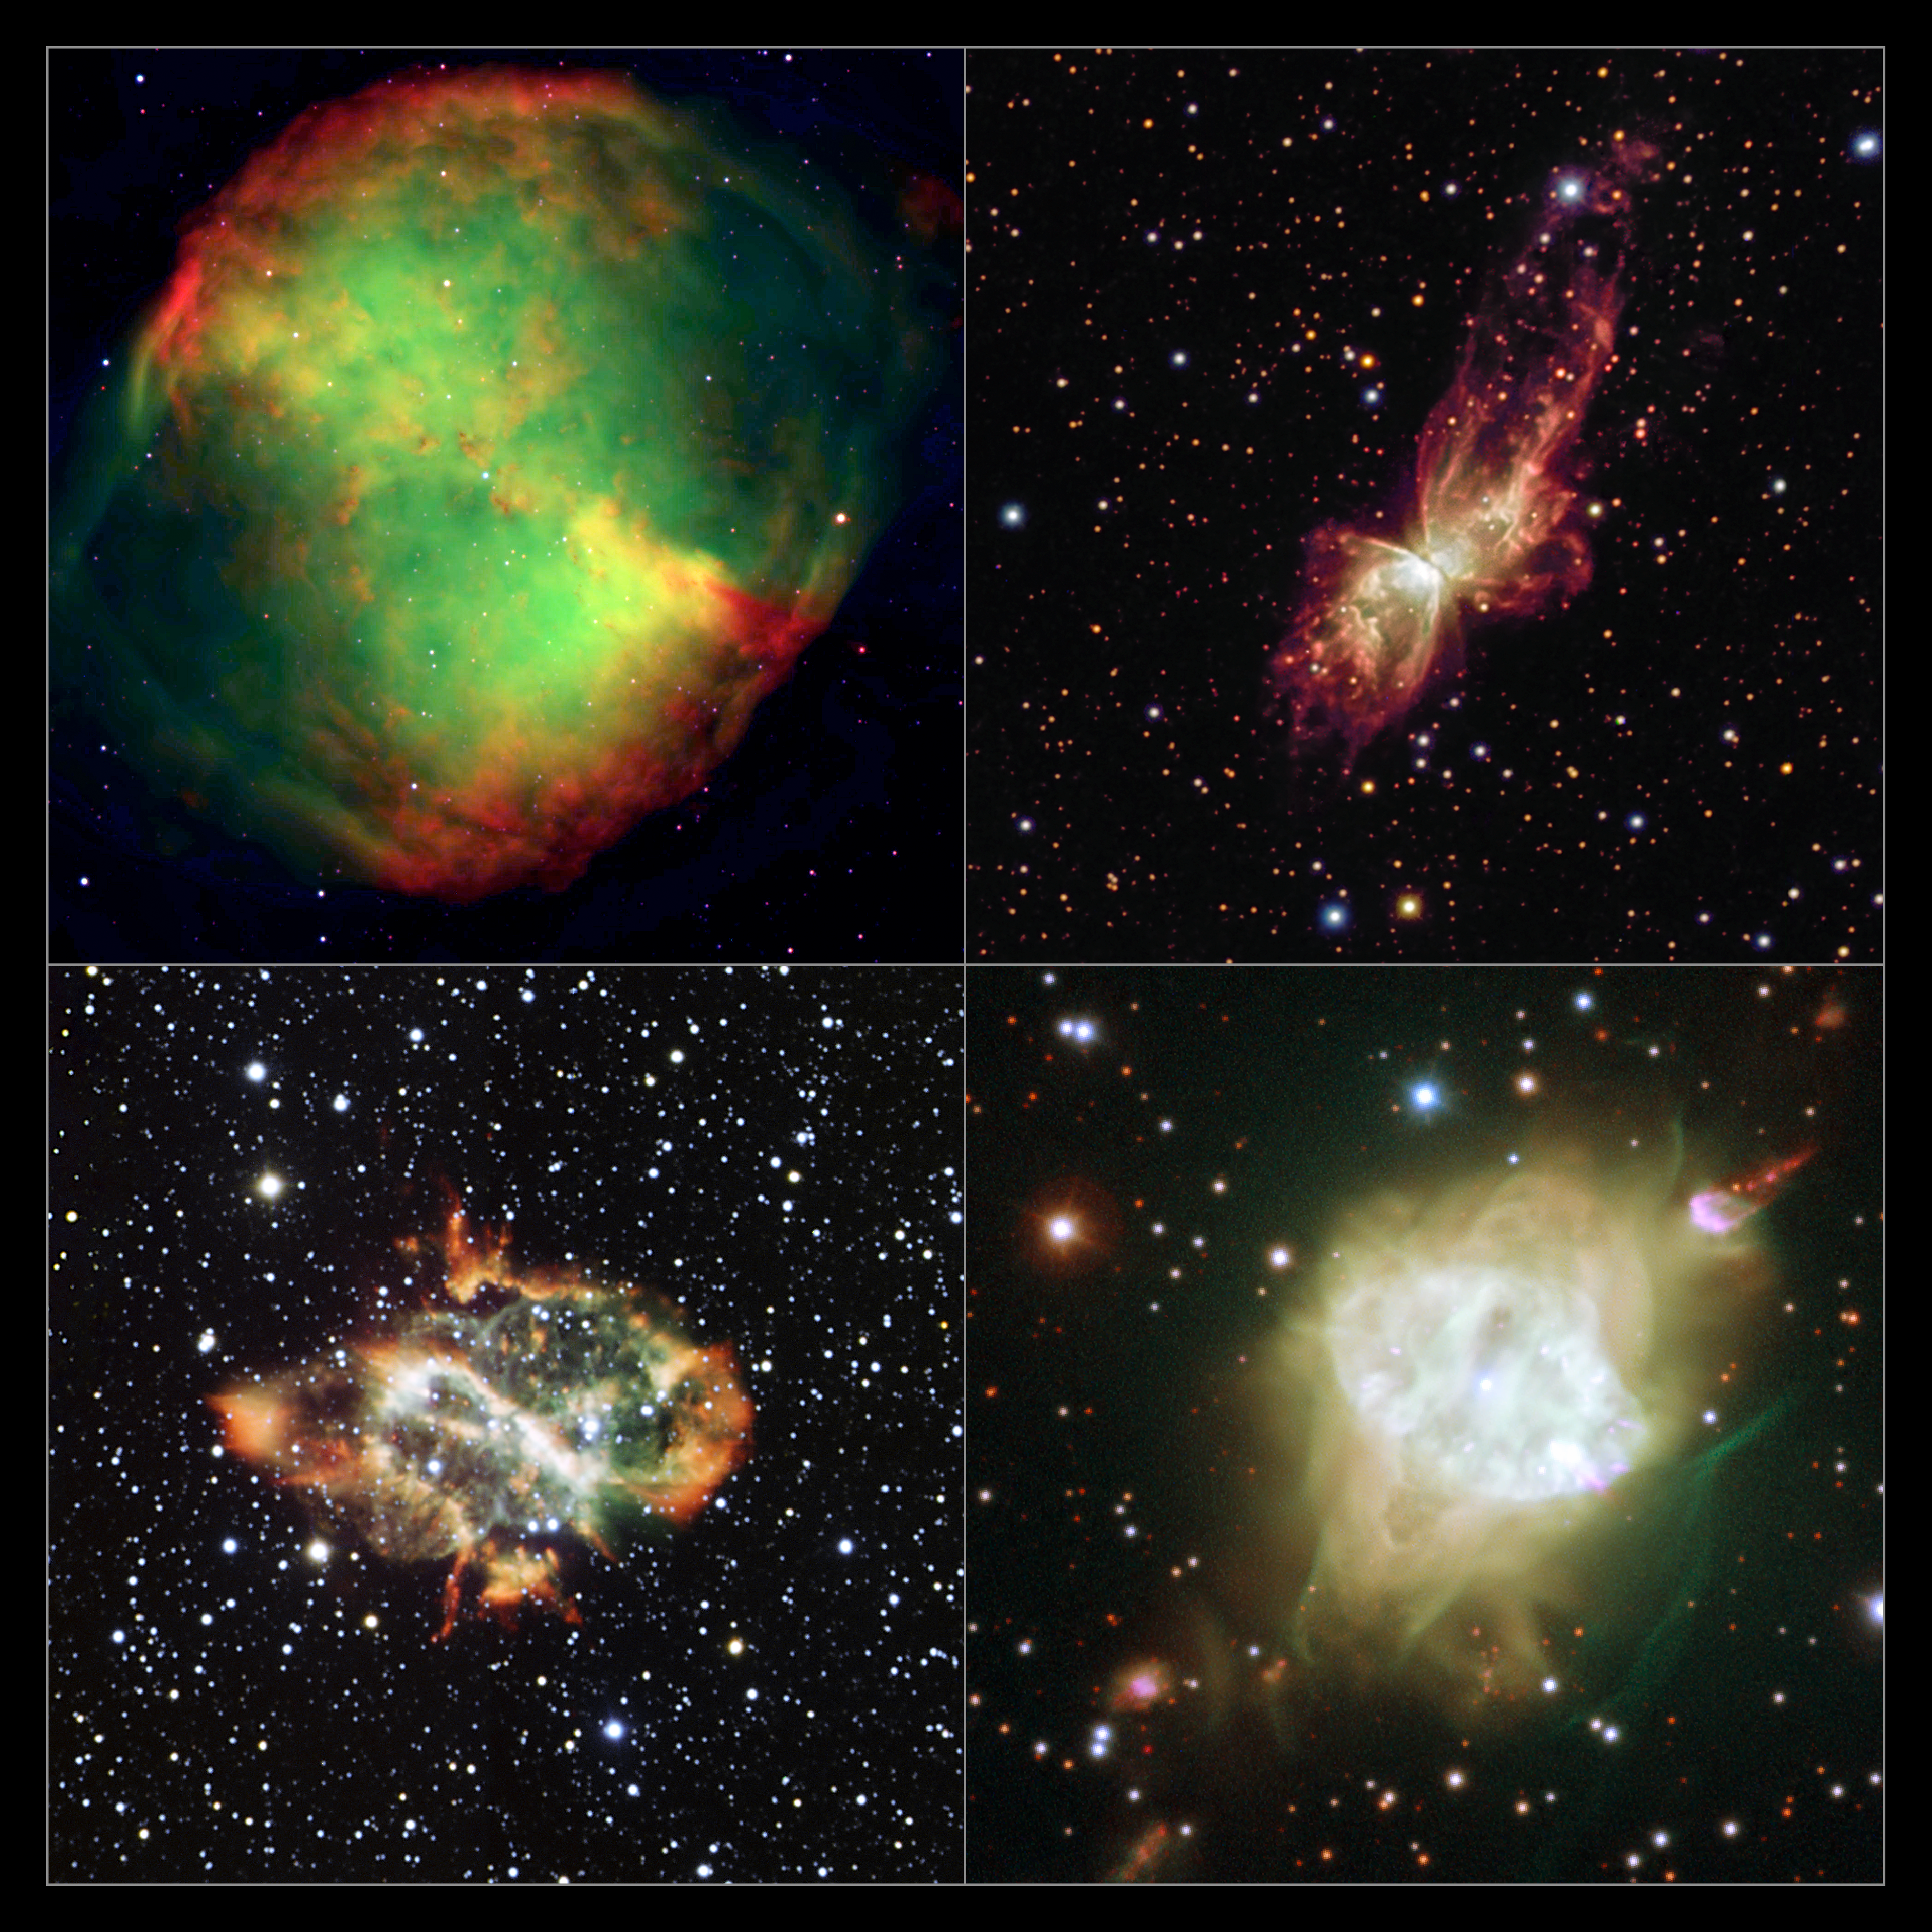

A gallery of bipolar planetary nebulae

This group portrait shows four bipolar planetary nebulae imaged using ESO telescopes. Studies of similar objects in the central bulge of the Milky Way have revealed an unexpected alignment. The objects shown here are much closer to Earth than those used in the new study, but demonstrate the varied forms of these spectacular objects.

The objects shown are: upper-left: the Dumbbell Nebula, Messier 27. upper-right: NGC 6302, lower-left: NGC 5189 and lower-right Fleming 1.

Credit: ESO